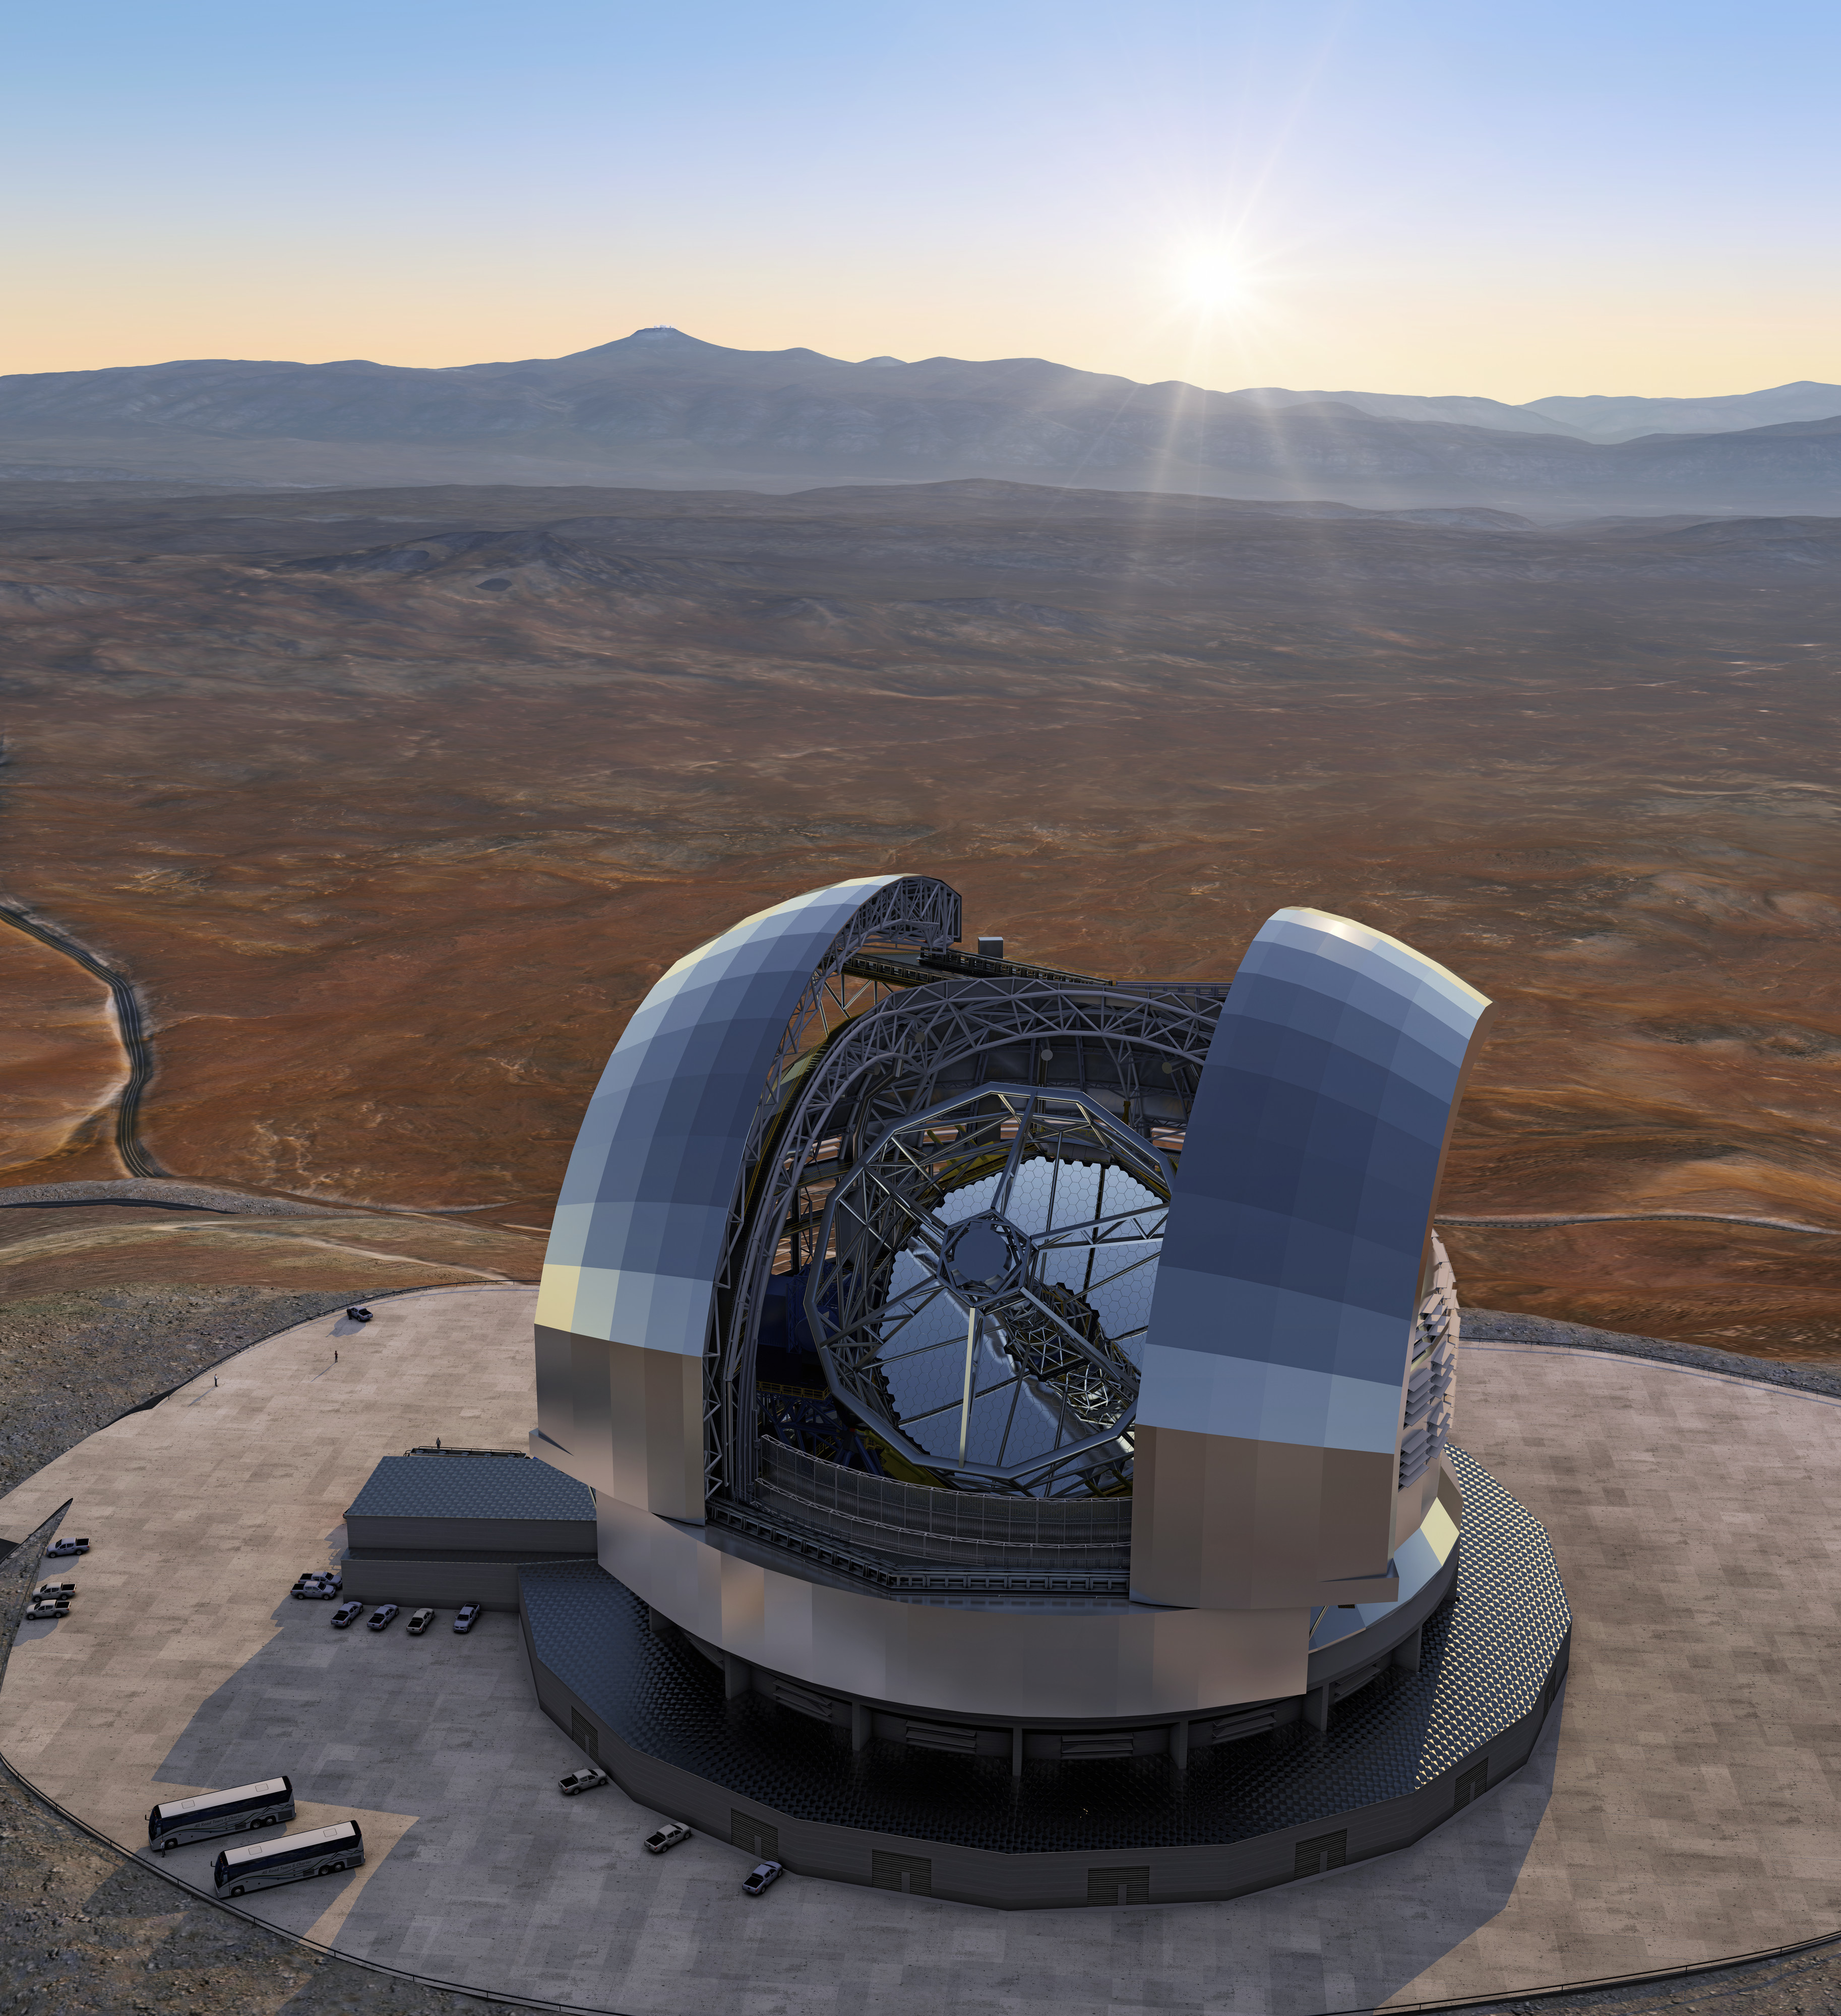

Model of the ELT

This is a model of the Extremely Large Telescope (ELT), the largest optical telescope in the world. Once operating in the 2020s, the ELT will frontline of answering the most pressing unsolved questions about our Universe.

Credit: ESO